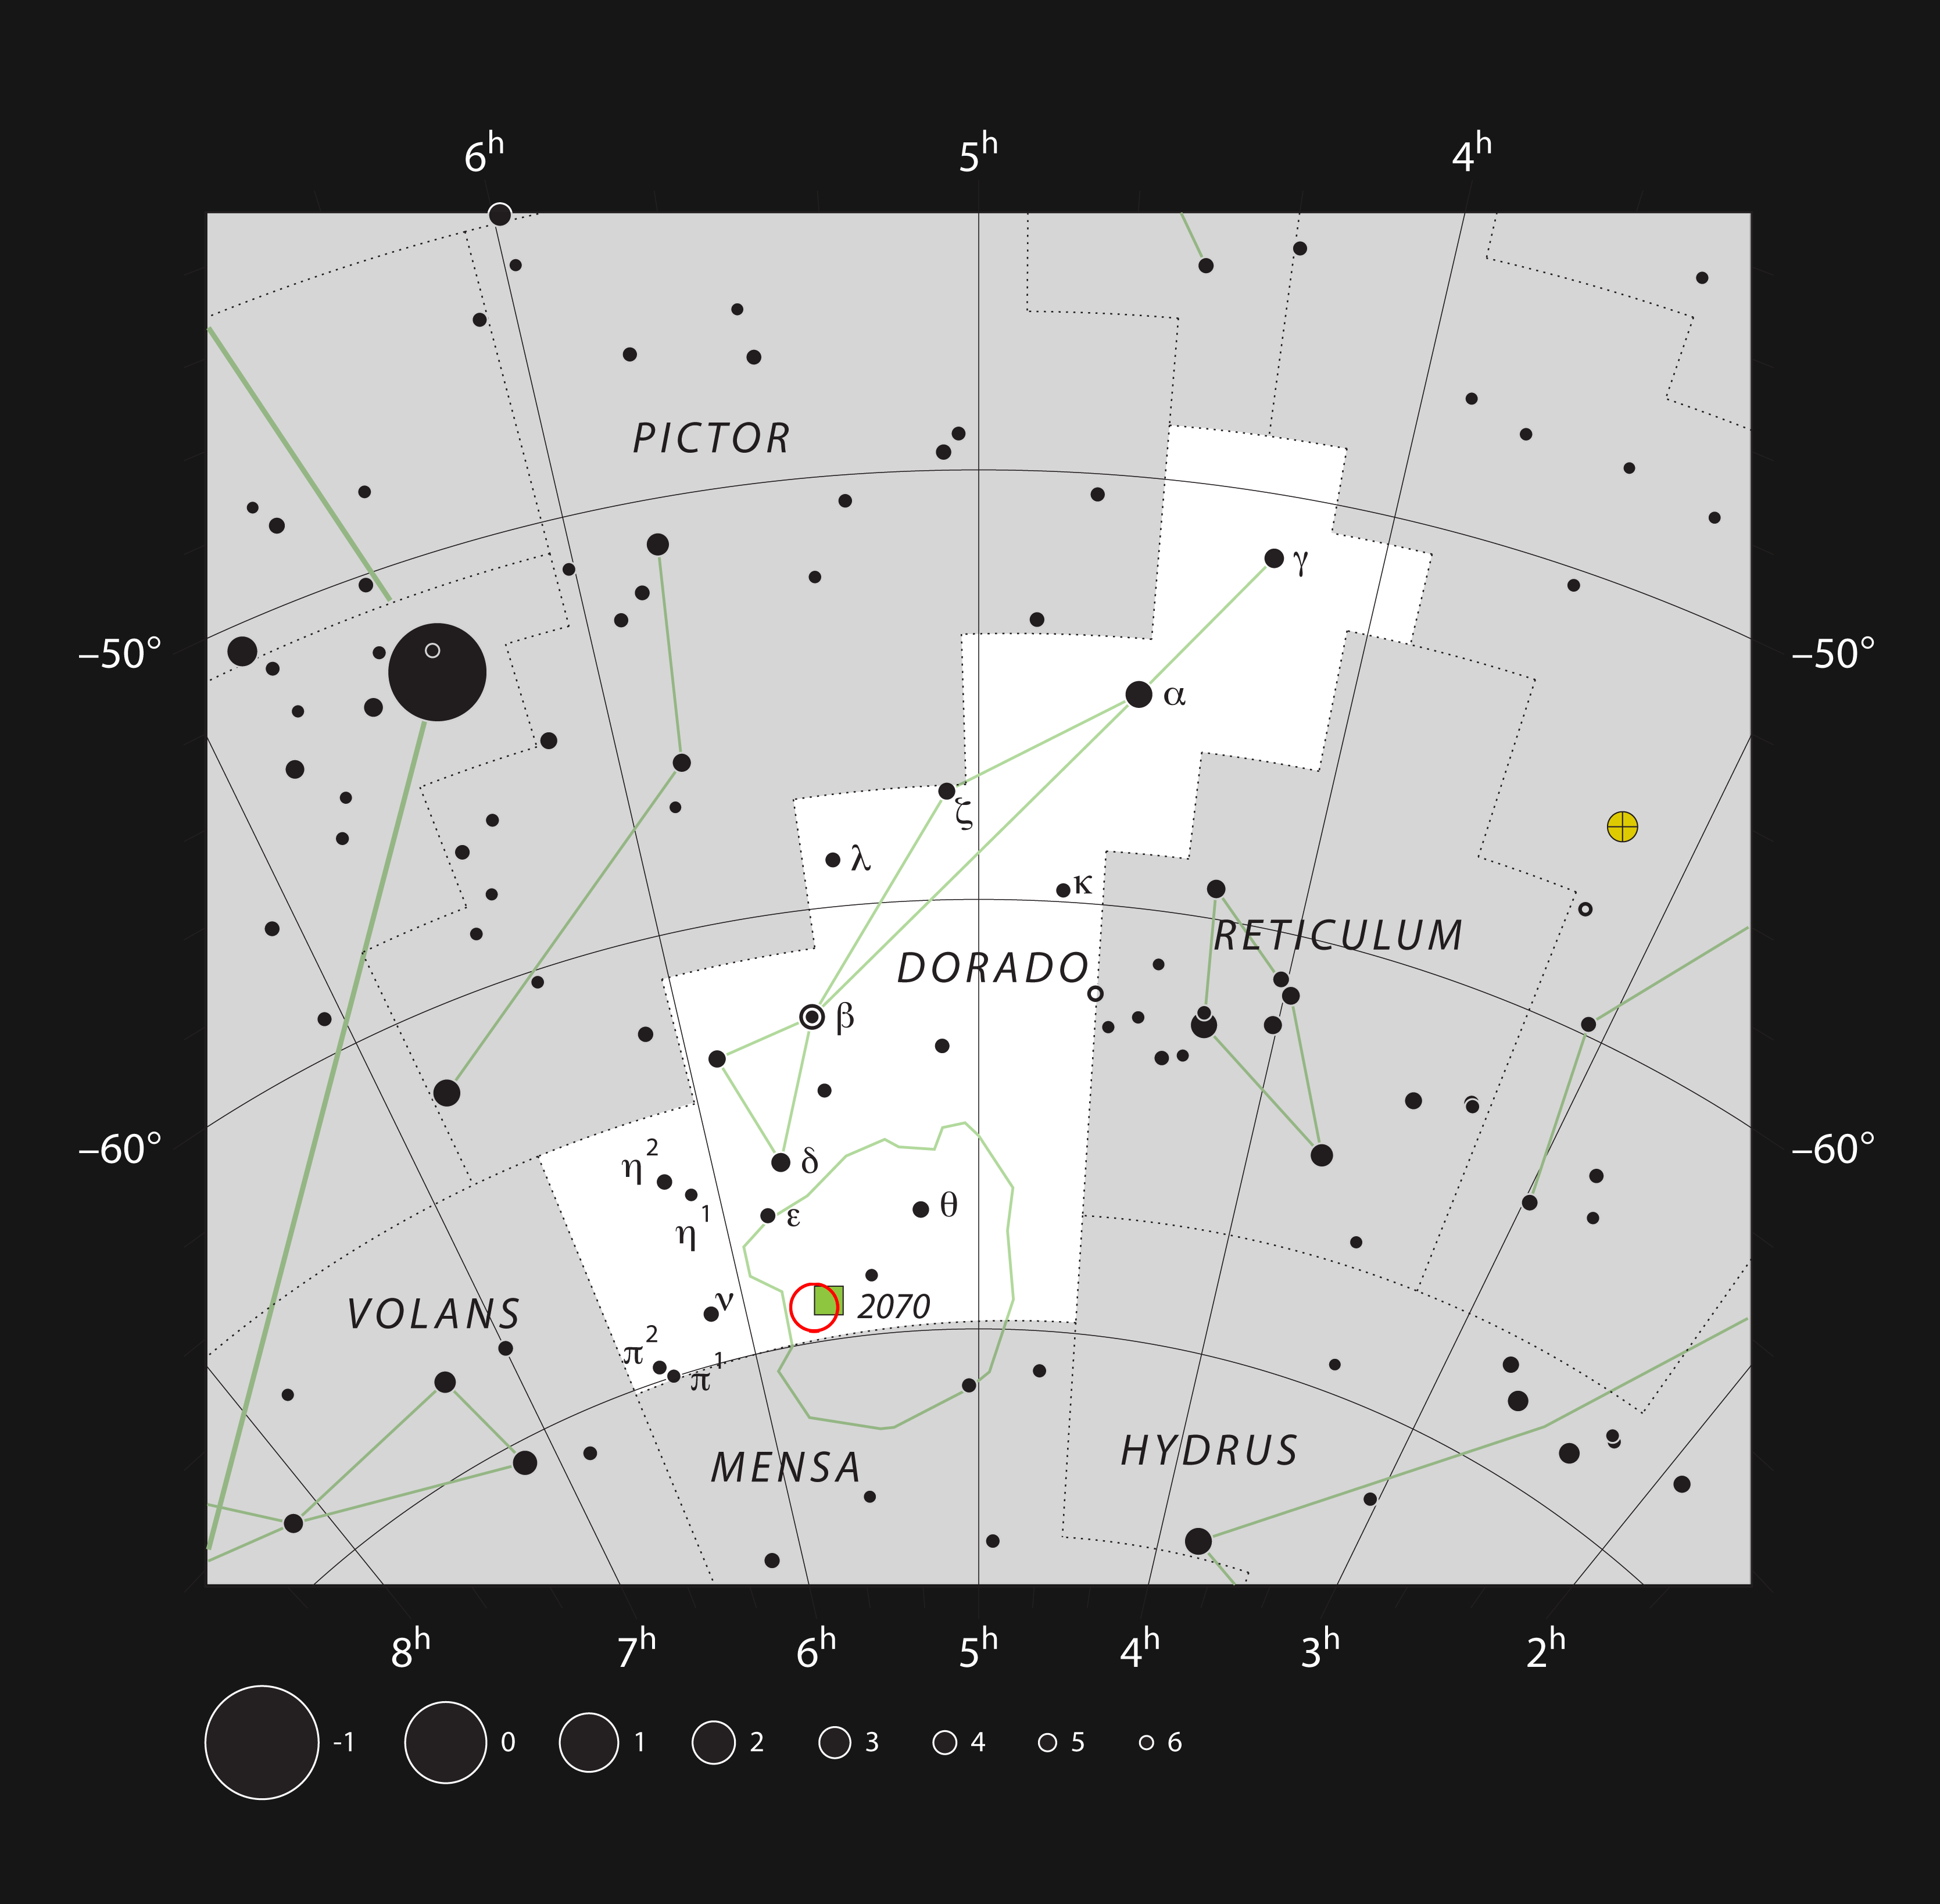

The star cluster NGC 2100 in the constellation of Dorado

This chart shows the location of the brilliant star cluster NGC 2100, within the constellation of Dorado (The Swordfish). This map shows most of the stars visible to the unaided eye under good conditions, and the location of the cluster itself is marked as a red circle. Through a moderate-sized amateur telescope this object appears as a small clump of faint stars. The adjacent green square represents the Tarantula Nebula (NGC 2070).

Credit: ESO, IAU and Sky & Telescope